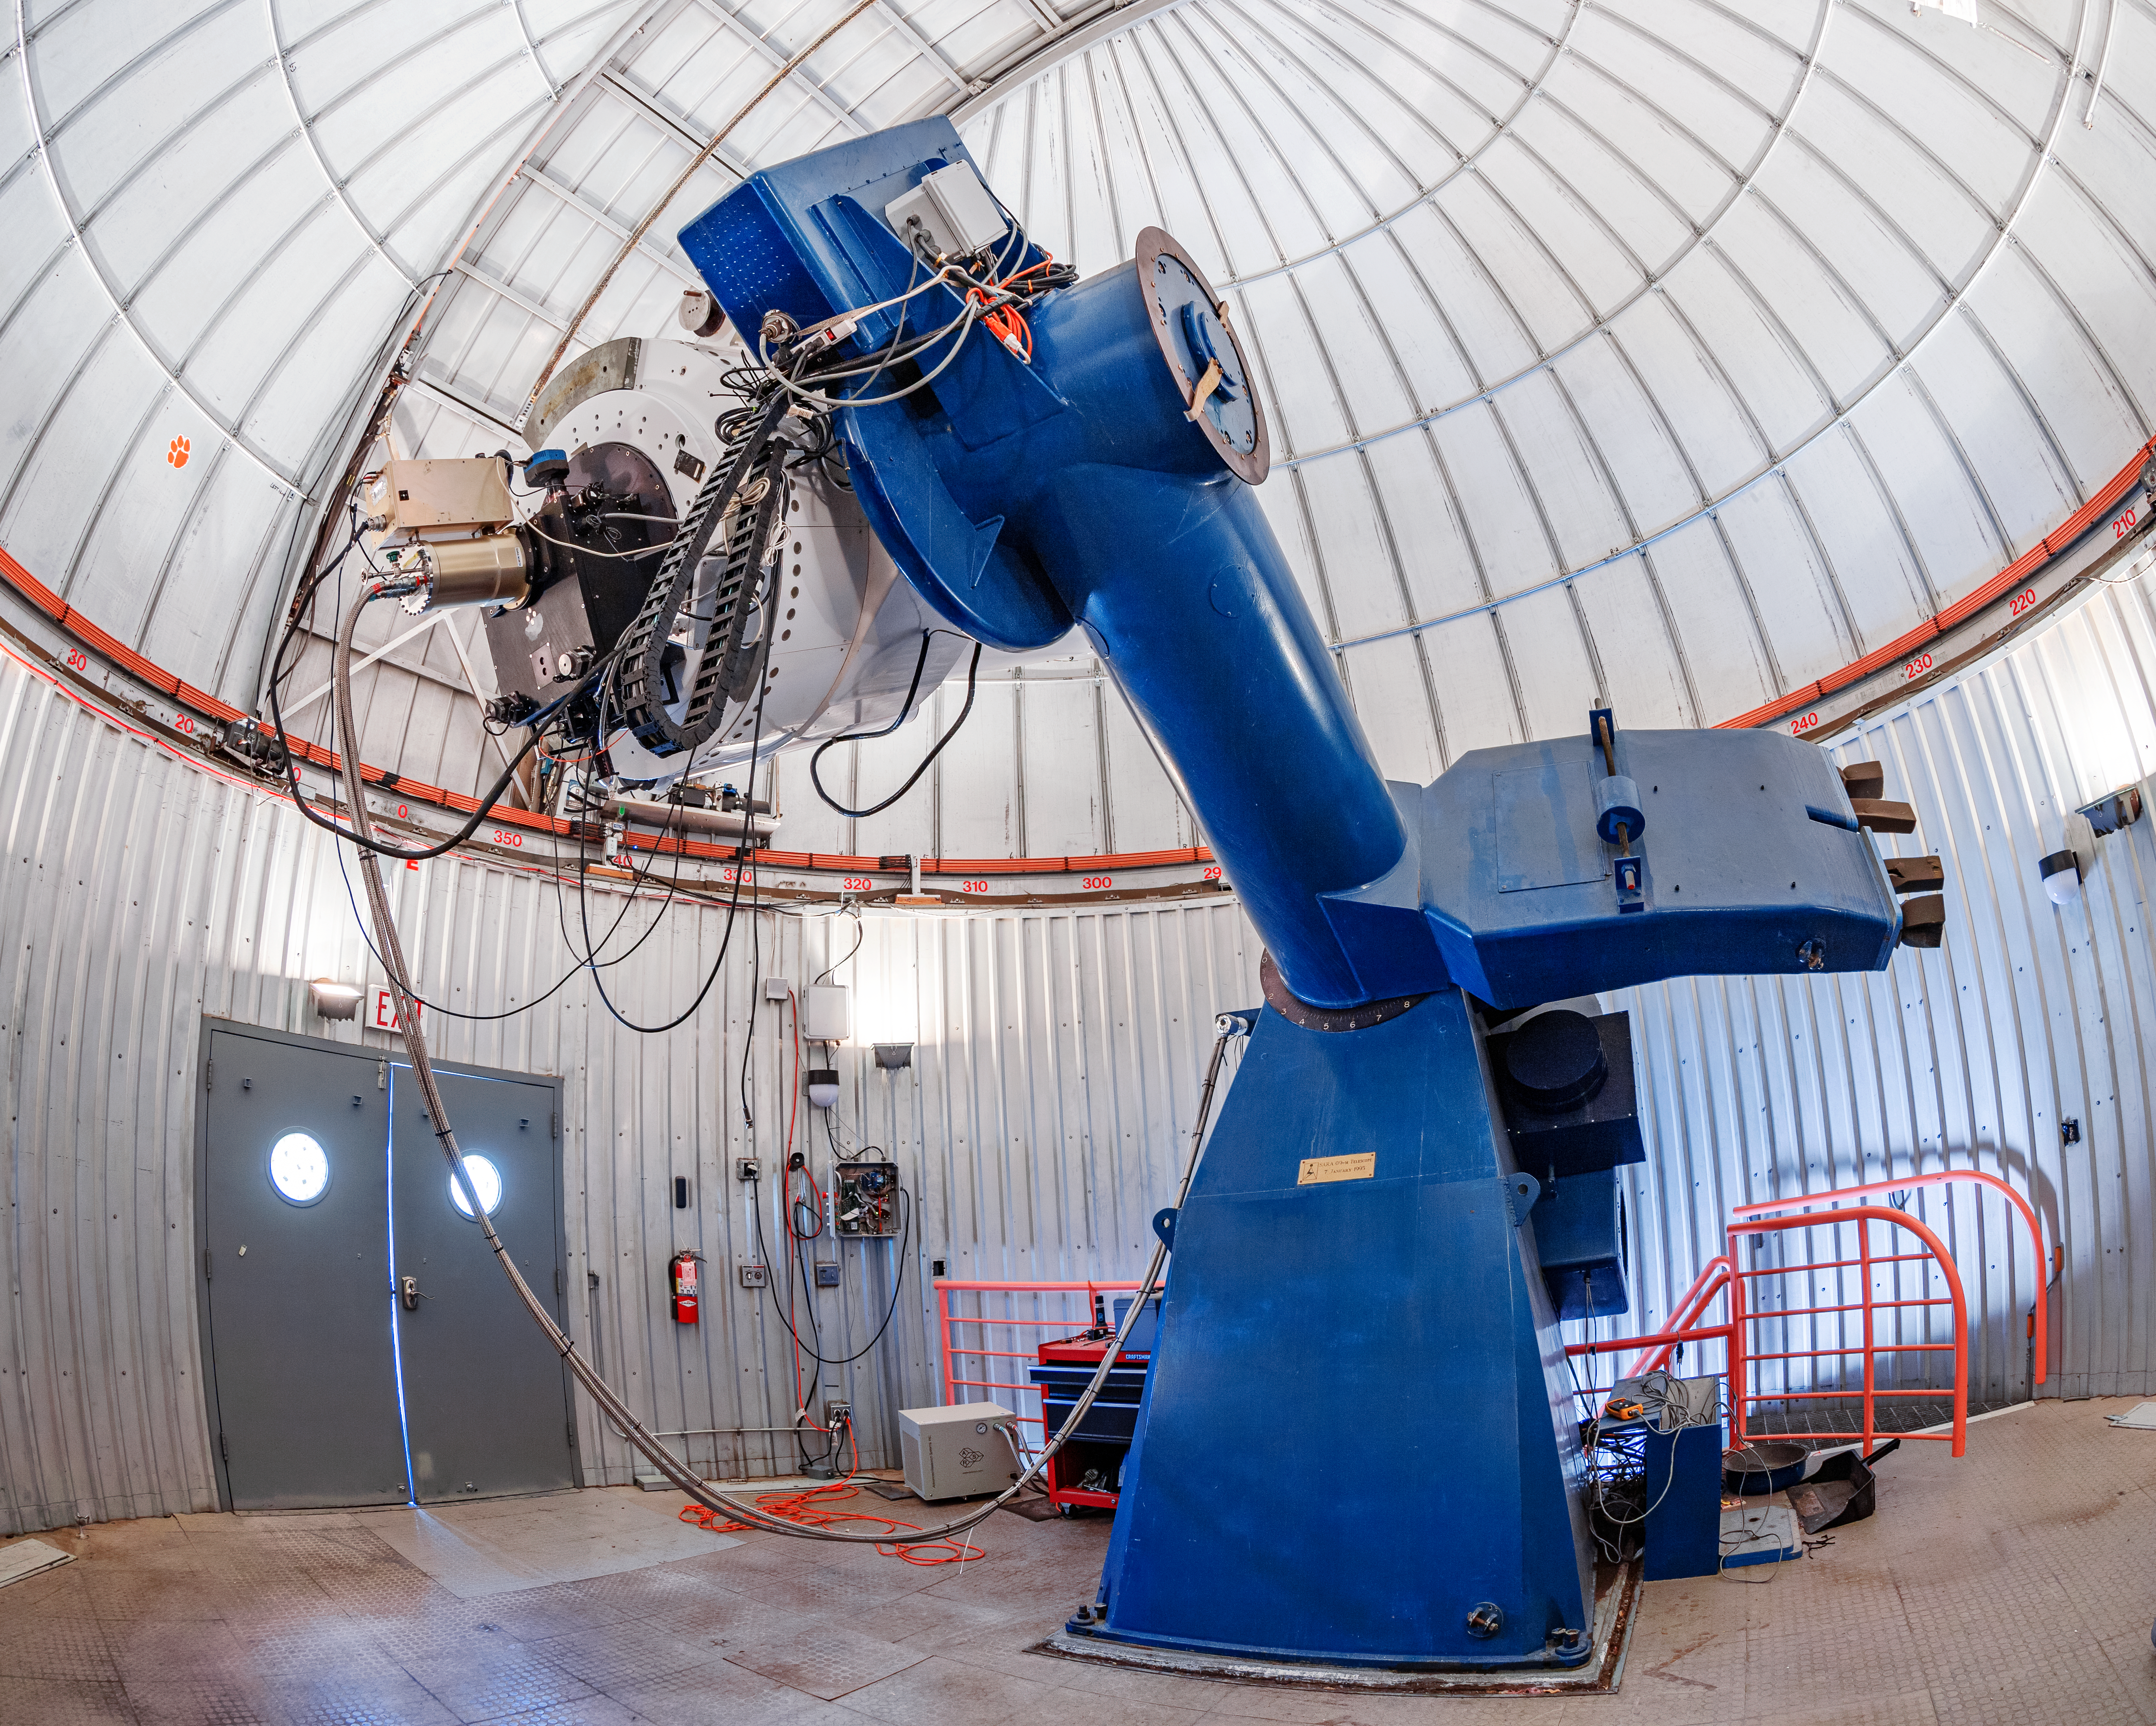

SARA Kitt Peak Telescope

The interior of the SARA Kitt Peak Telescope on Kitt Peak National Observatory in Arizona.

Credit: KPNO/NOIRLab/NSF/AURA/T. Matsopoulos